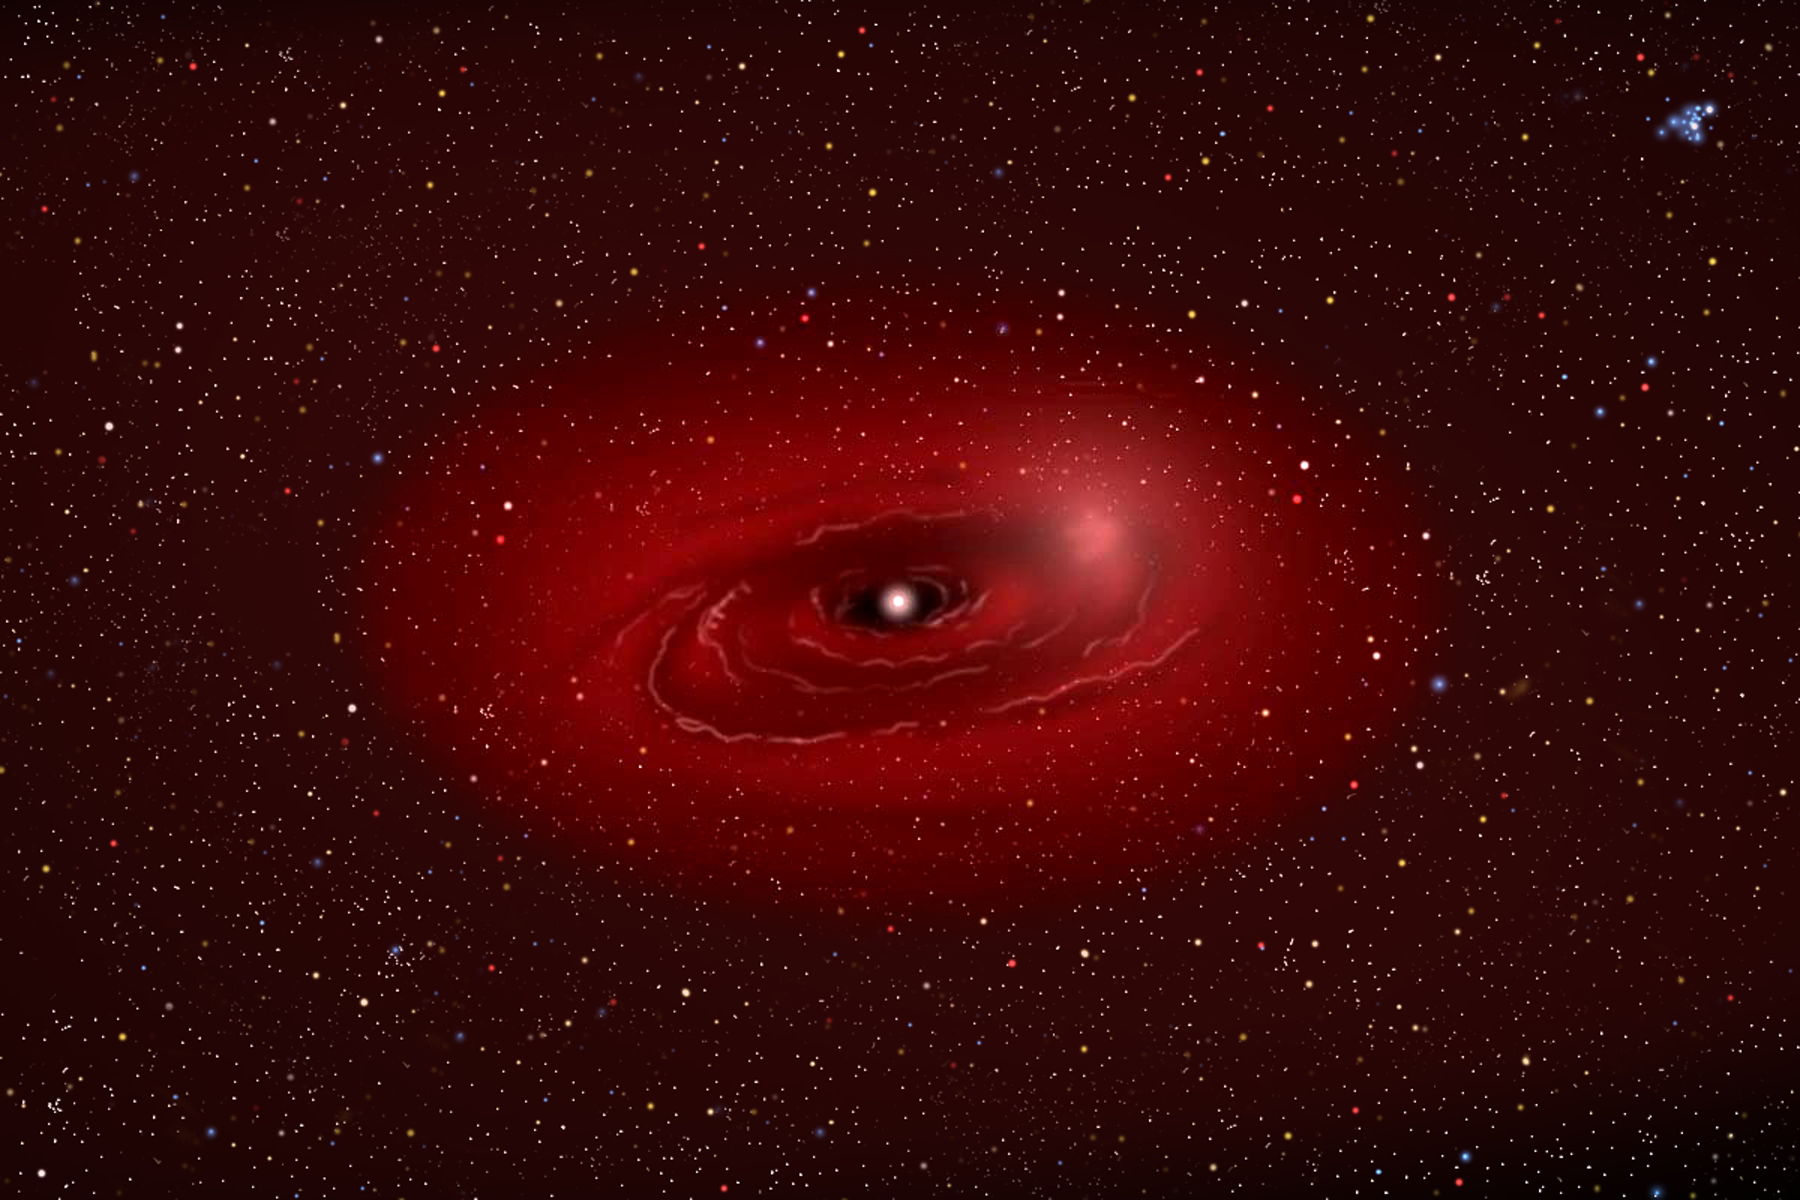

Dusting for Clues: Gemini Discovers Evidence for Colliding Bodies in Planet Forming Disk

Medium view illustration of Beta Pictoris showing bright area where collision is suspcted.

Credit: Gemini Observatory/NSF/AURA/J. Lomberg